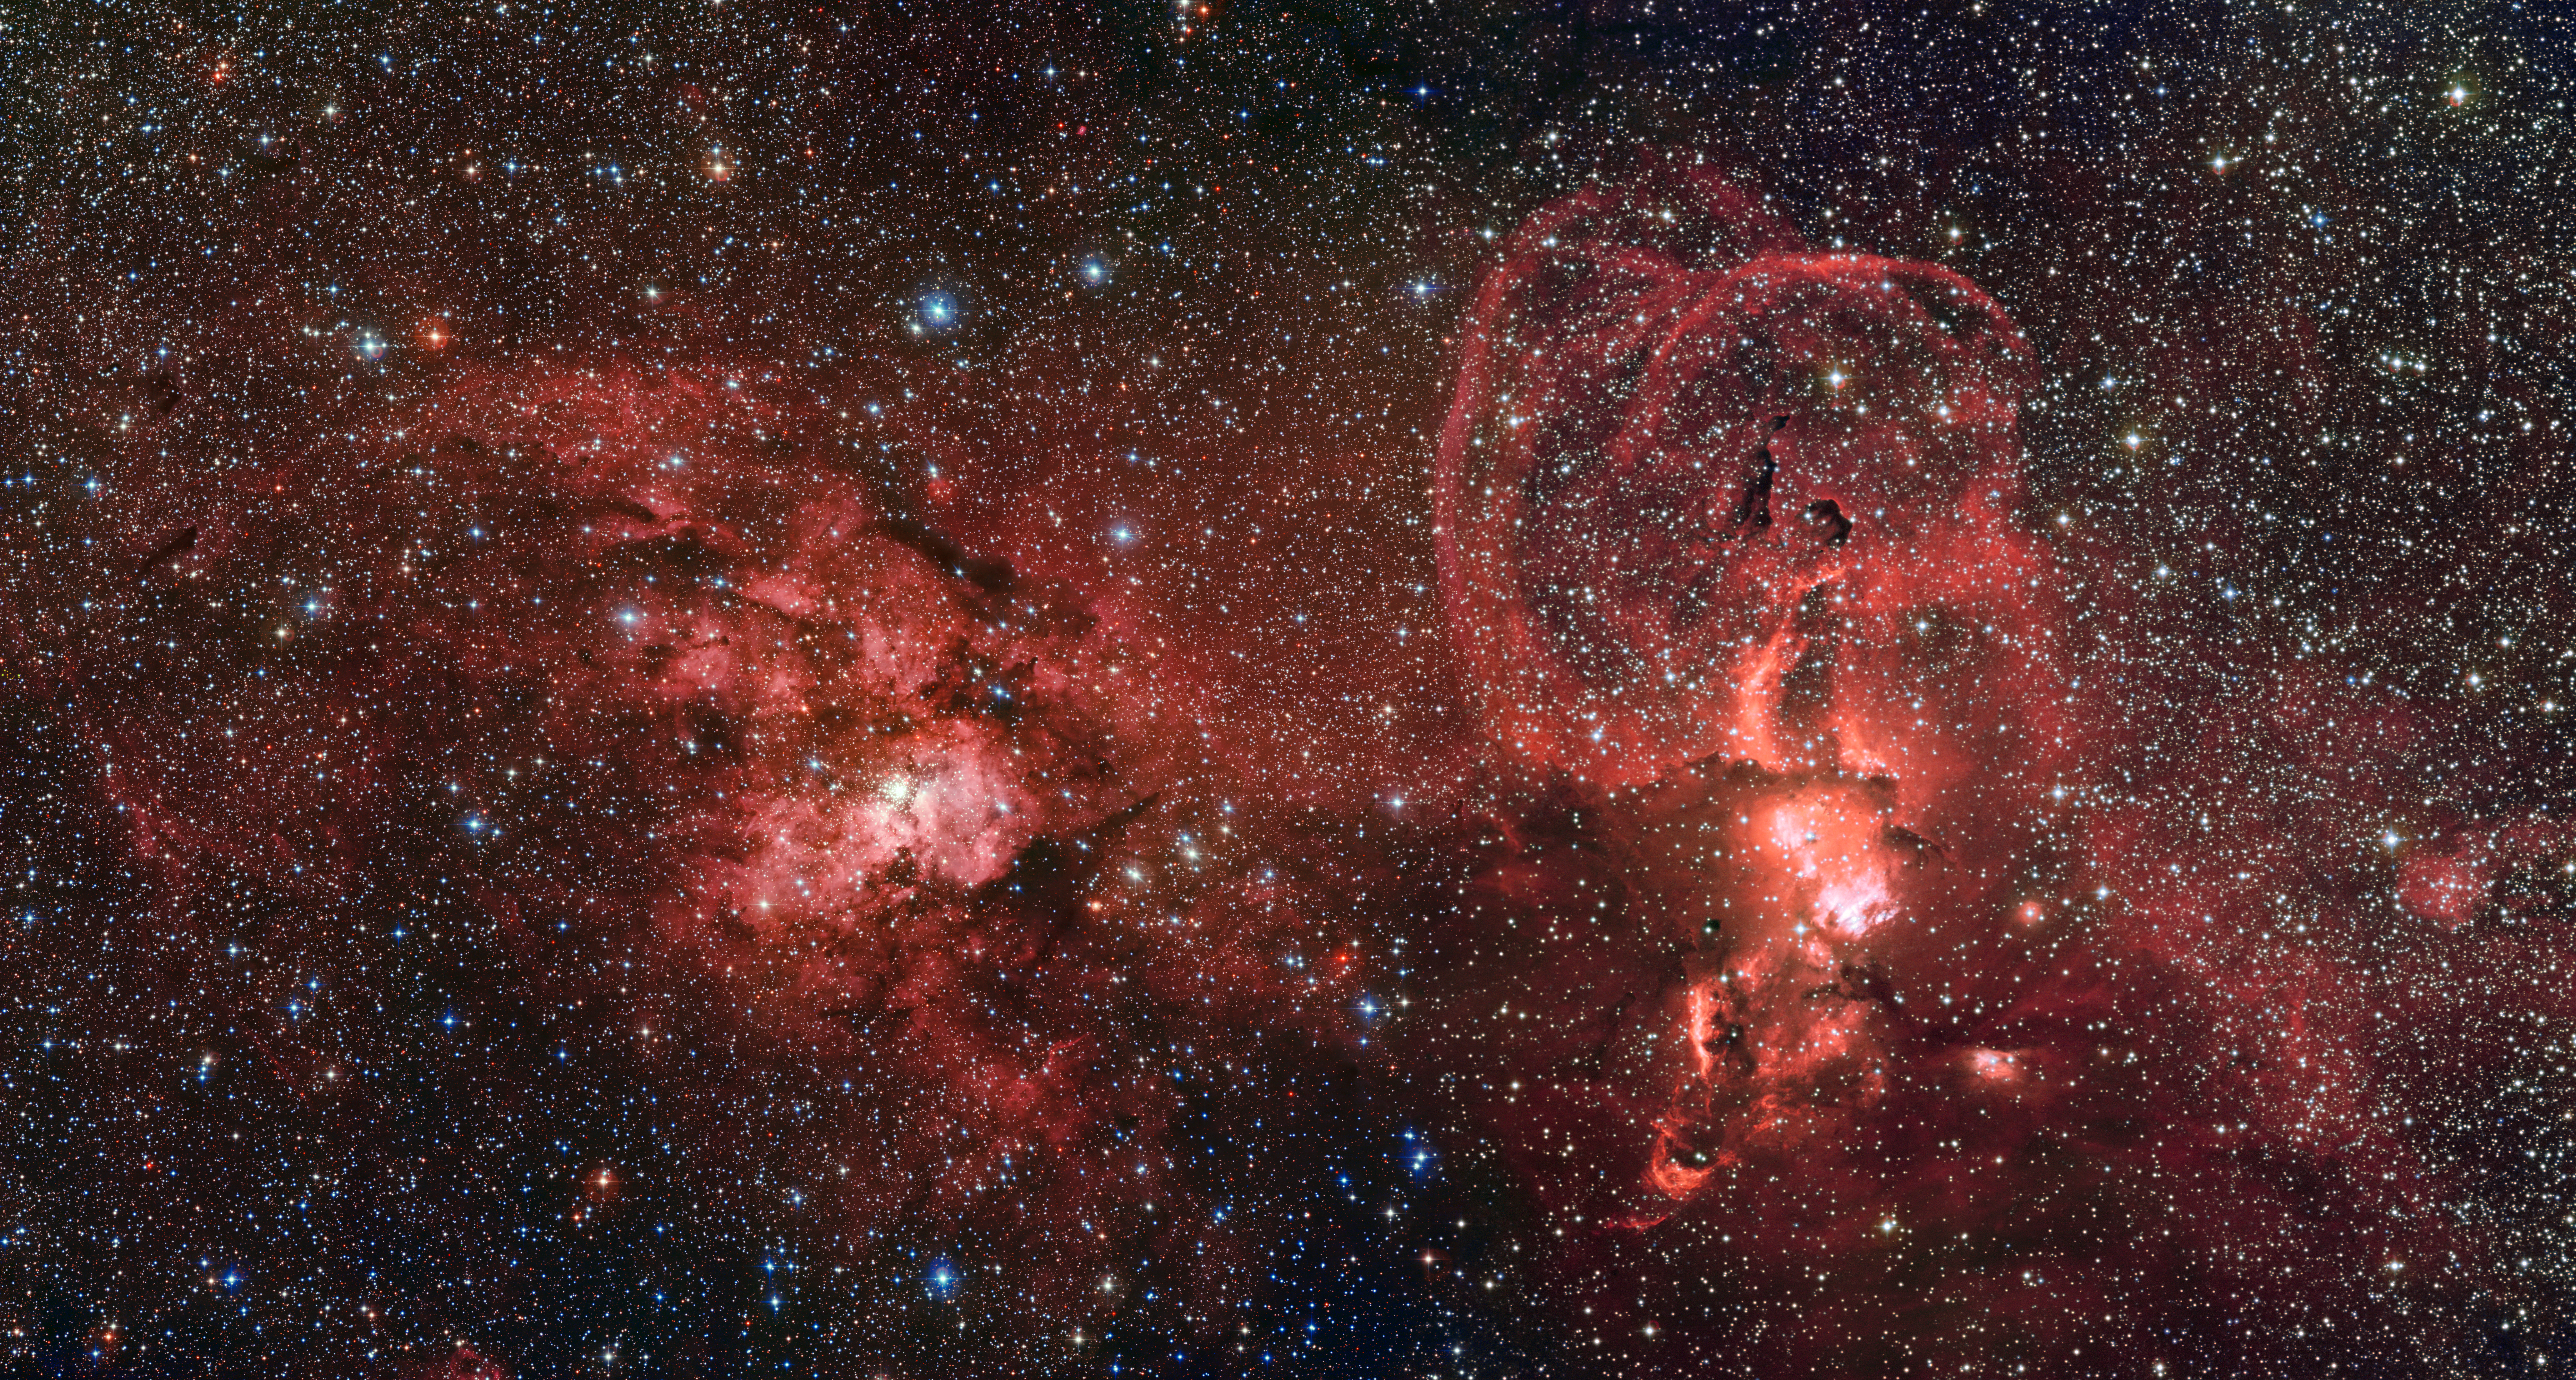

Star formation in the southern Milky Way

This mosaic of images from the Wide Field Imager on the MPG/ESO 2.2-metre telescope at ESO’s La Silla Observatory in Chile shows two dramatic star formation regions in the southern Milky Way. The first of these, on the left, is dominated by the star cluster NGC 3603, located about 20 000 light-years away, in the Carina–Sagittarius spiral arm of the Milky Way galaxy. The second object, on the right, is a collection of glowing gas clouds known as NGC 3576 that lies only about half as far from Earth.

Credit: ESO/G. Beccari